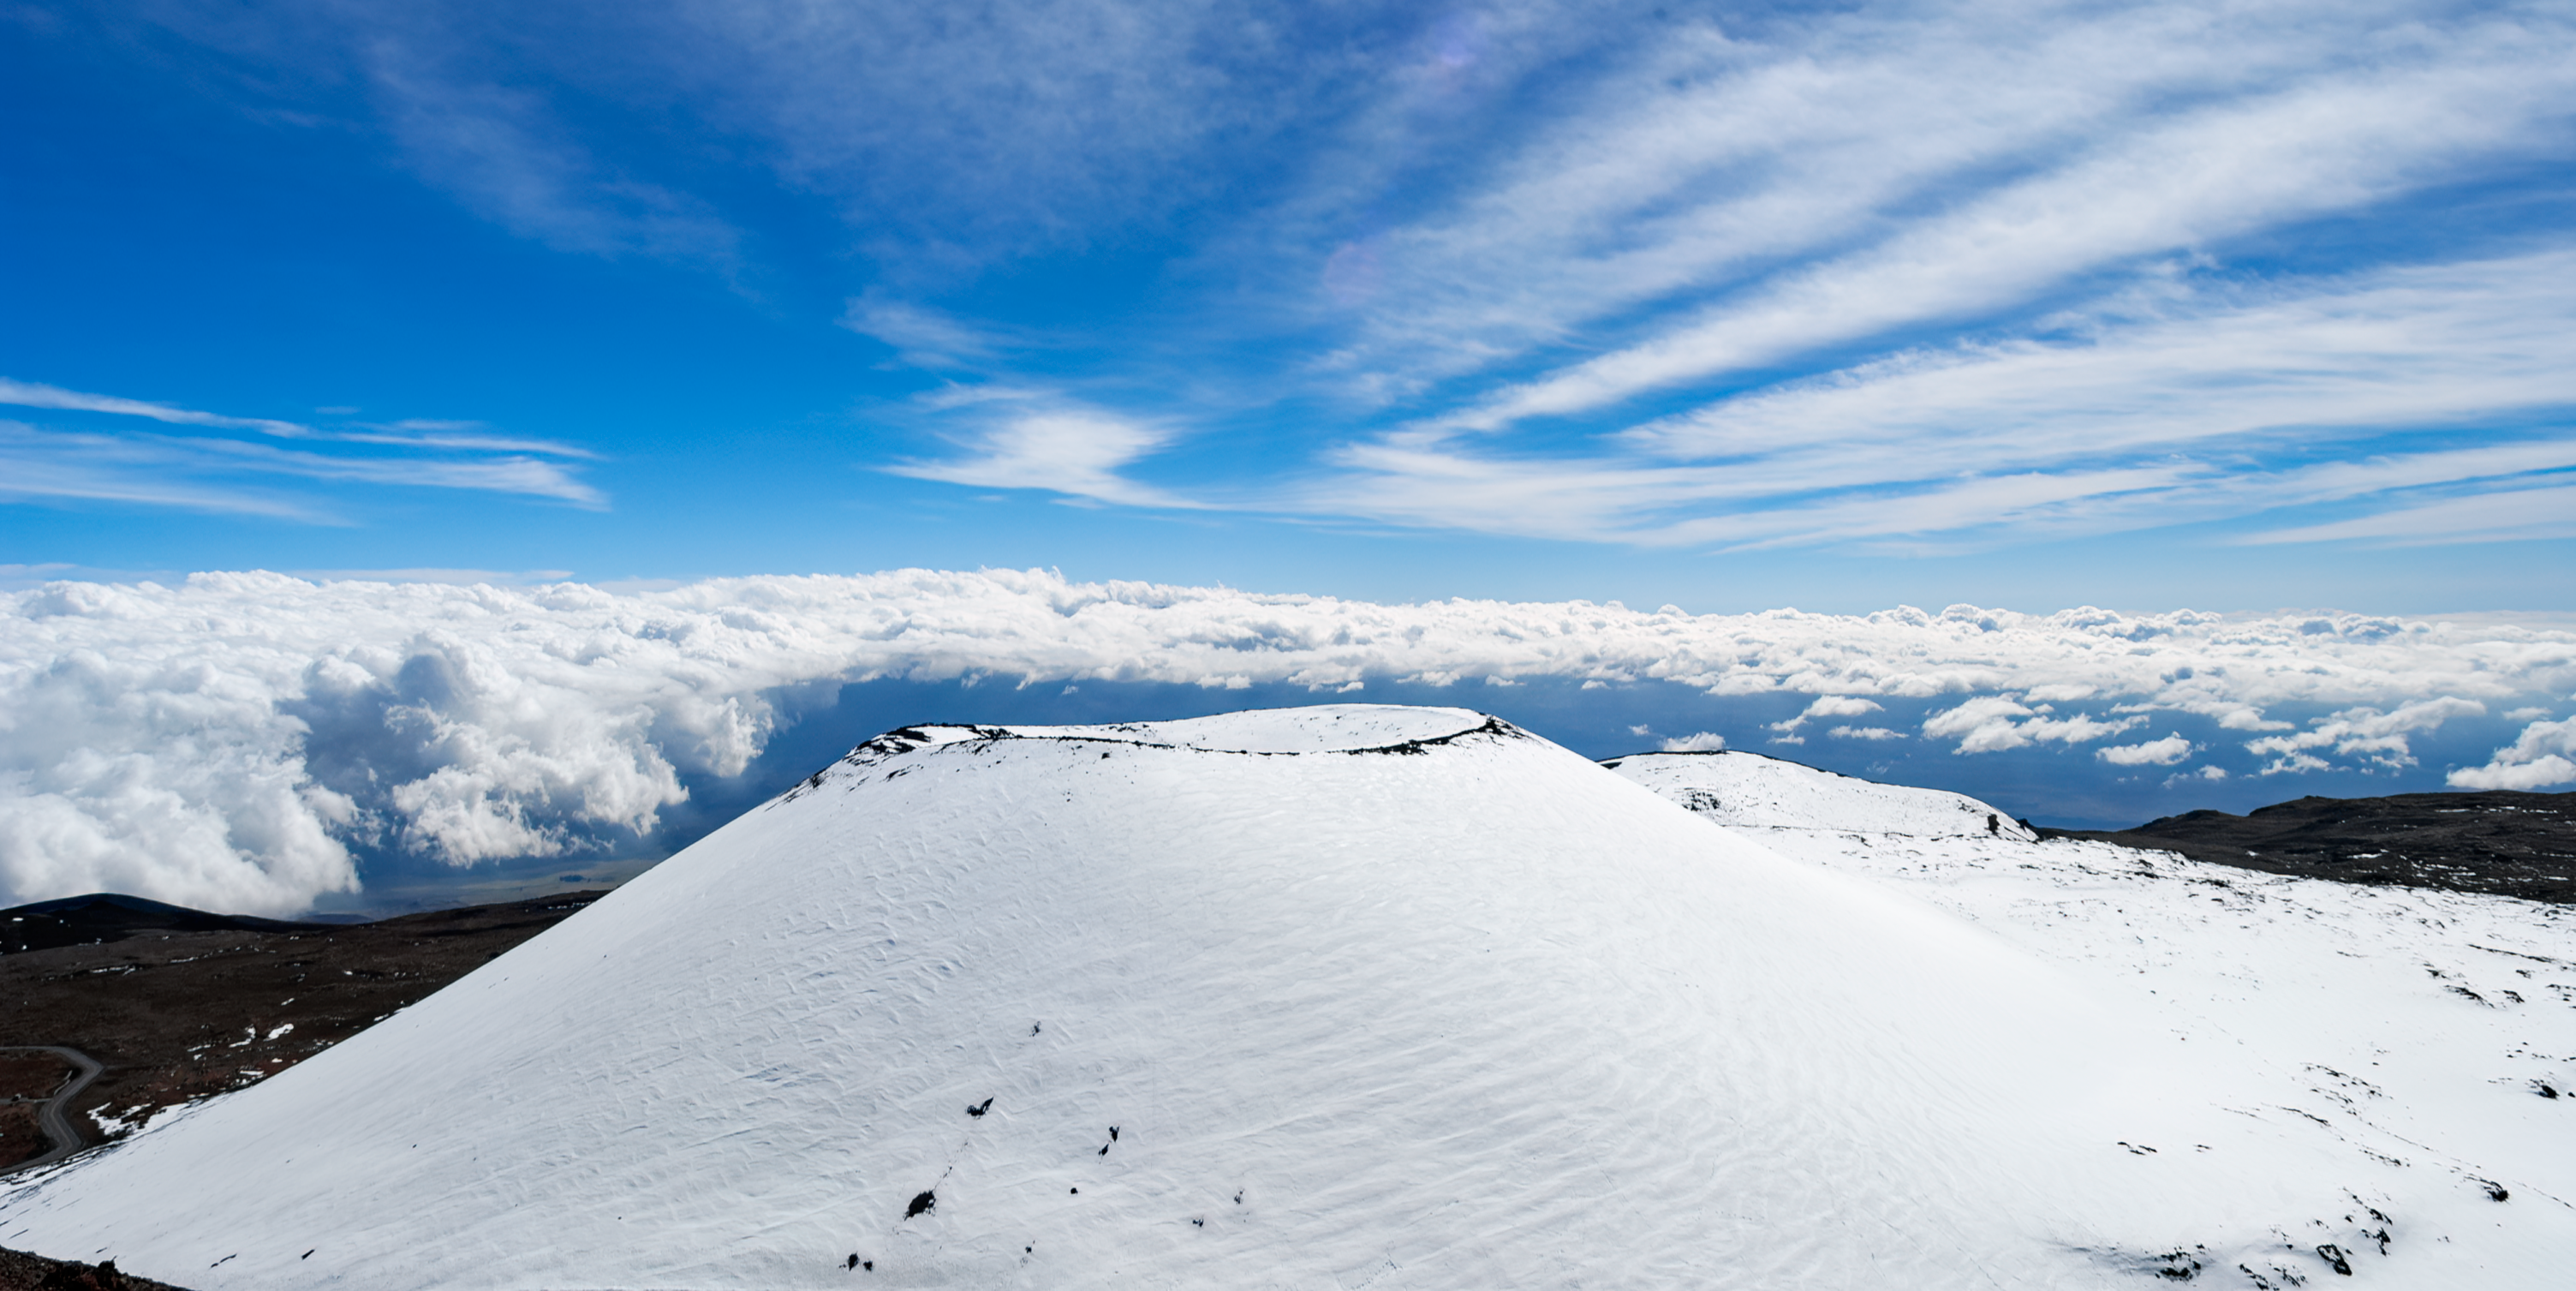

Maunakea in the Snow

Credit: International Gemini Observatory/NOIRLab/NSF/AURA